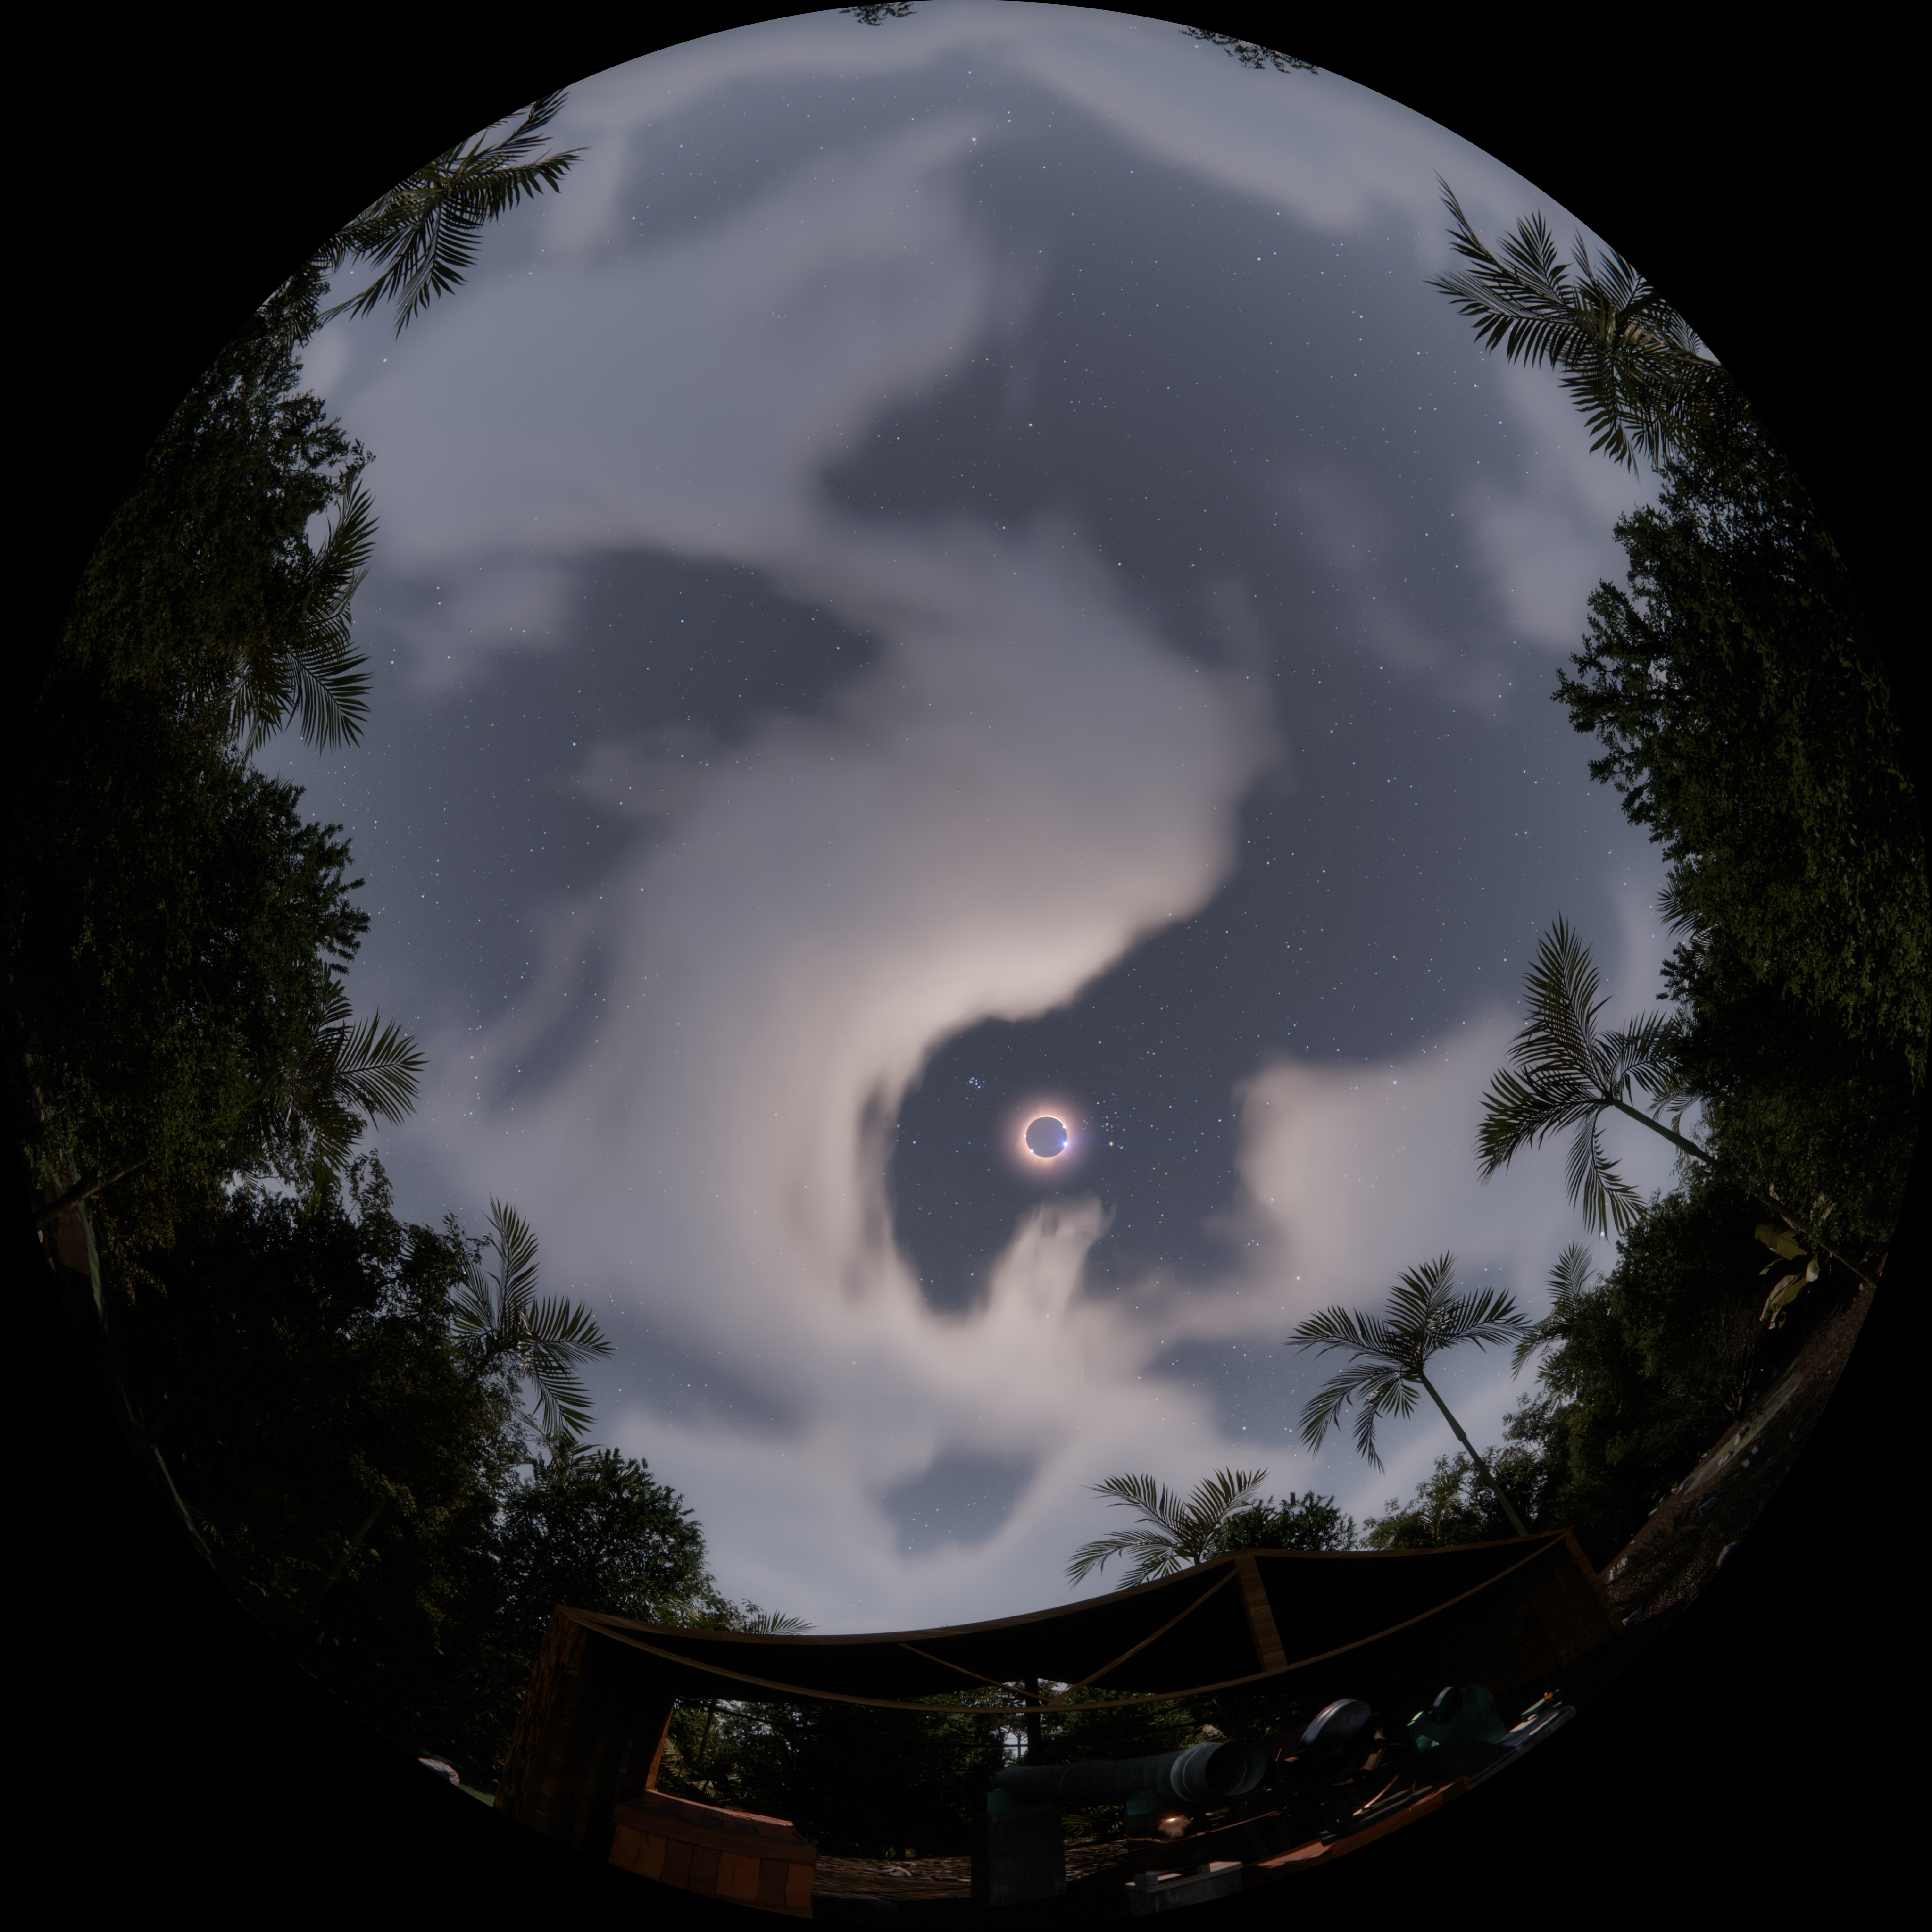

1919 Solar Eclipse

A still frame from the planetarium show, Messengers of Time and Space, visualizing the 1919 total solar eclipse. Messengers of Time and Space is available in 4k fulldome format and can be downloaded online.

Credit: International Gemini Observatory/NOIRLab/NSF/AURA/Double Dome Films